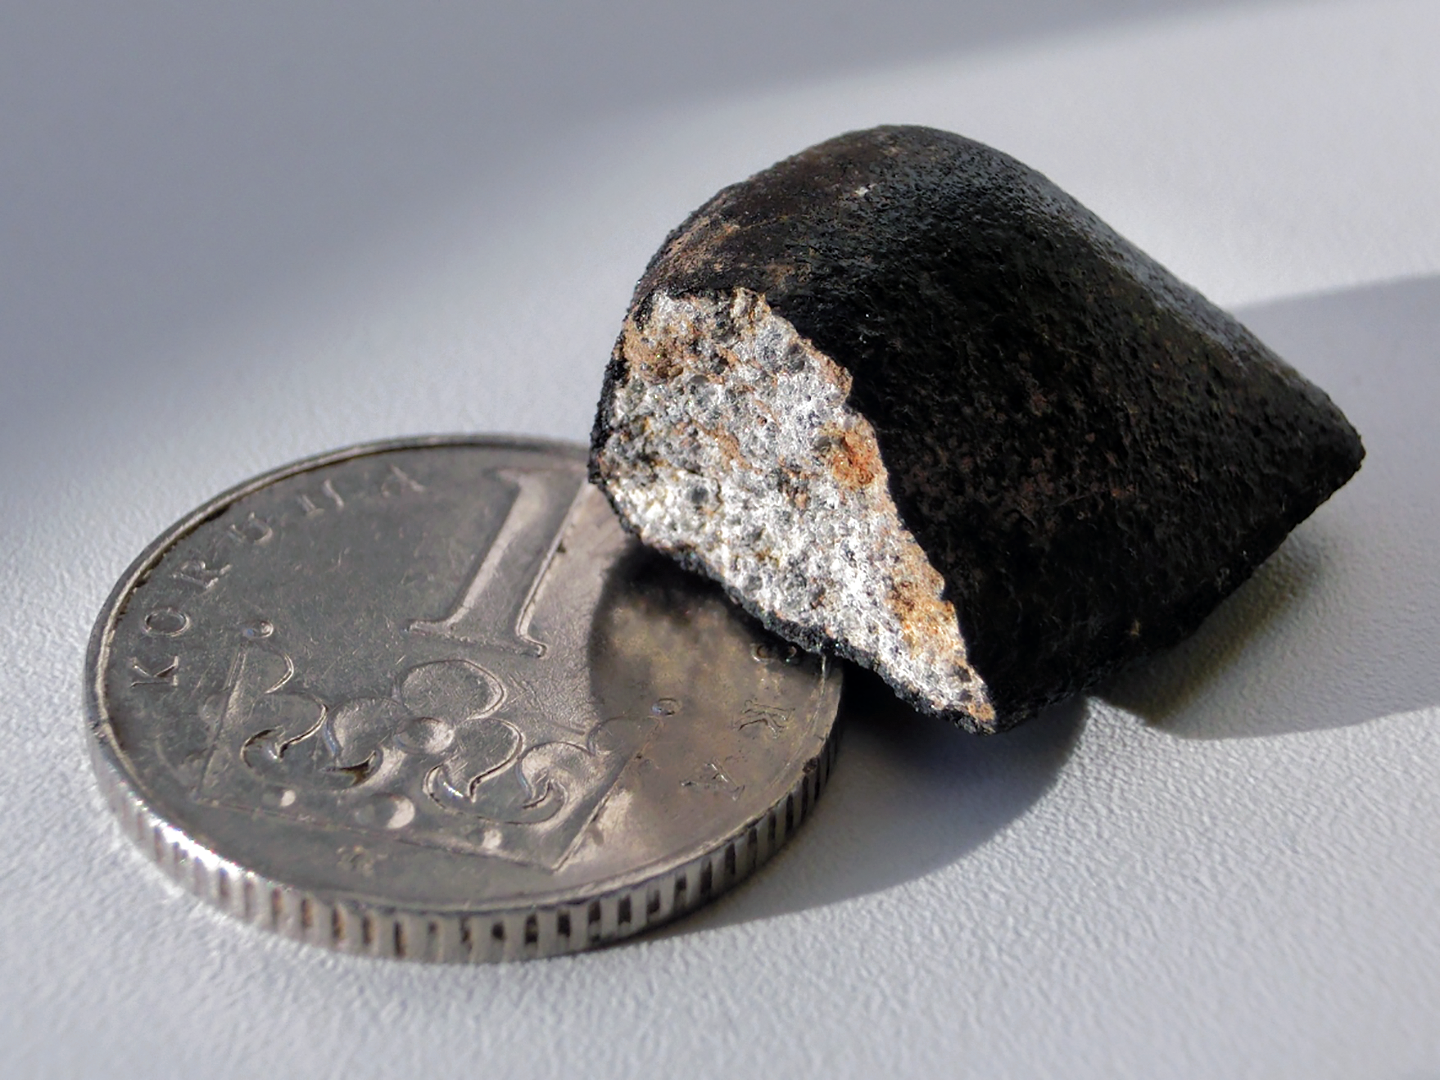

Meteorite Zdar nad Sazavou

The meteorite Zdar nad Sazavou seen as a fireball mass of 6 grams. It fell in the Czech Republic on December 9, 2014 and was found after the fall location was predicted from fireball images. The meteorite broke up during the late stages of the fall so that the dark fusion crust is missing on one side. The reddish spots are due to rusting of meteorite metals. A coin is provided for scale.

Credit: IAUPavel Spurny, Astronomical Institute of the Czech Academy of Sciences.